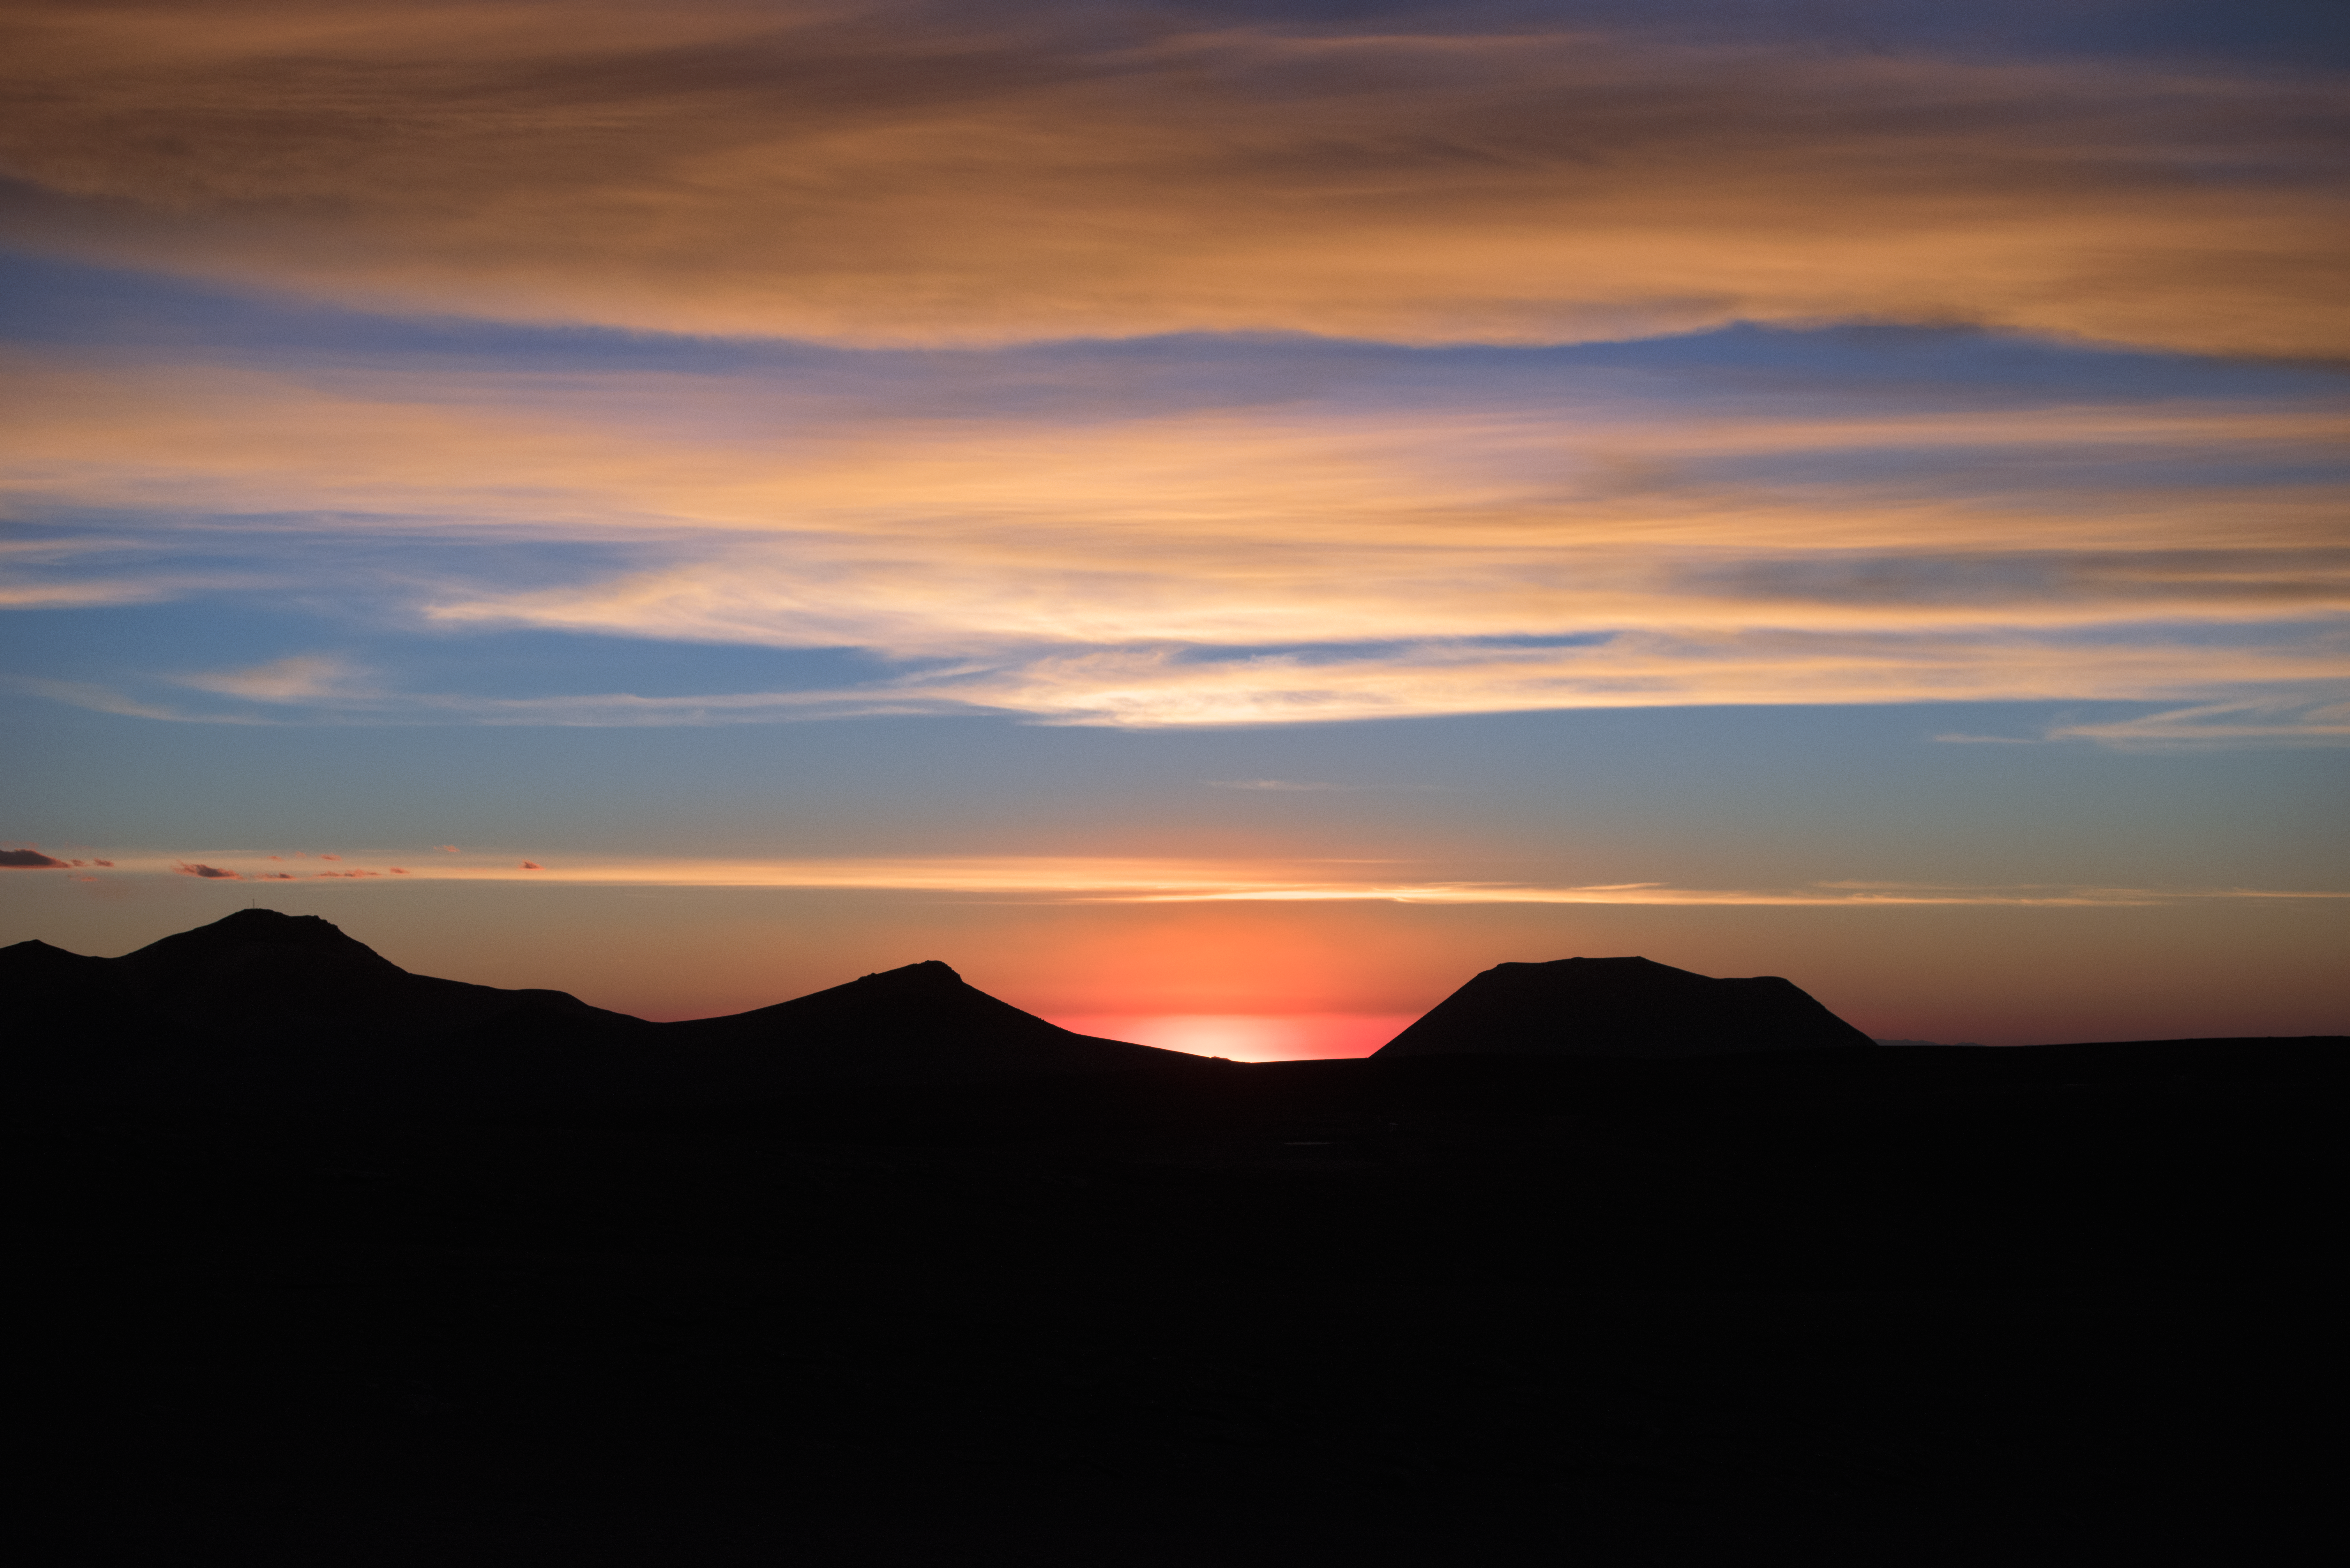

High up in Chile

While inhospitable to humans, Chajnantor plateau in northern Chile is the perfect place for millimetre/submillimetre astronomy, such as employed in the Atacama Large Millimetre/submillietre Array (ALMA).

The extreme 5000-m altitude, combined with the very arid environment, makes for some perfect sky shots.

Credit: ESO/Y. Beletsky